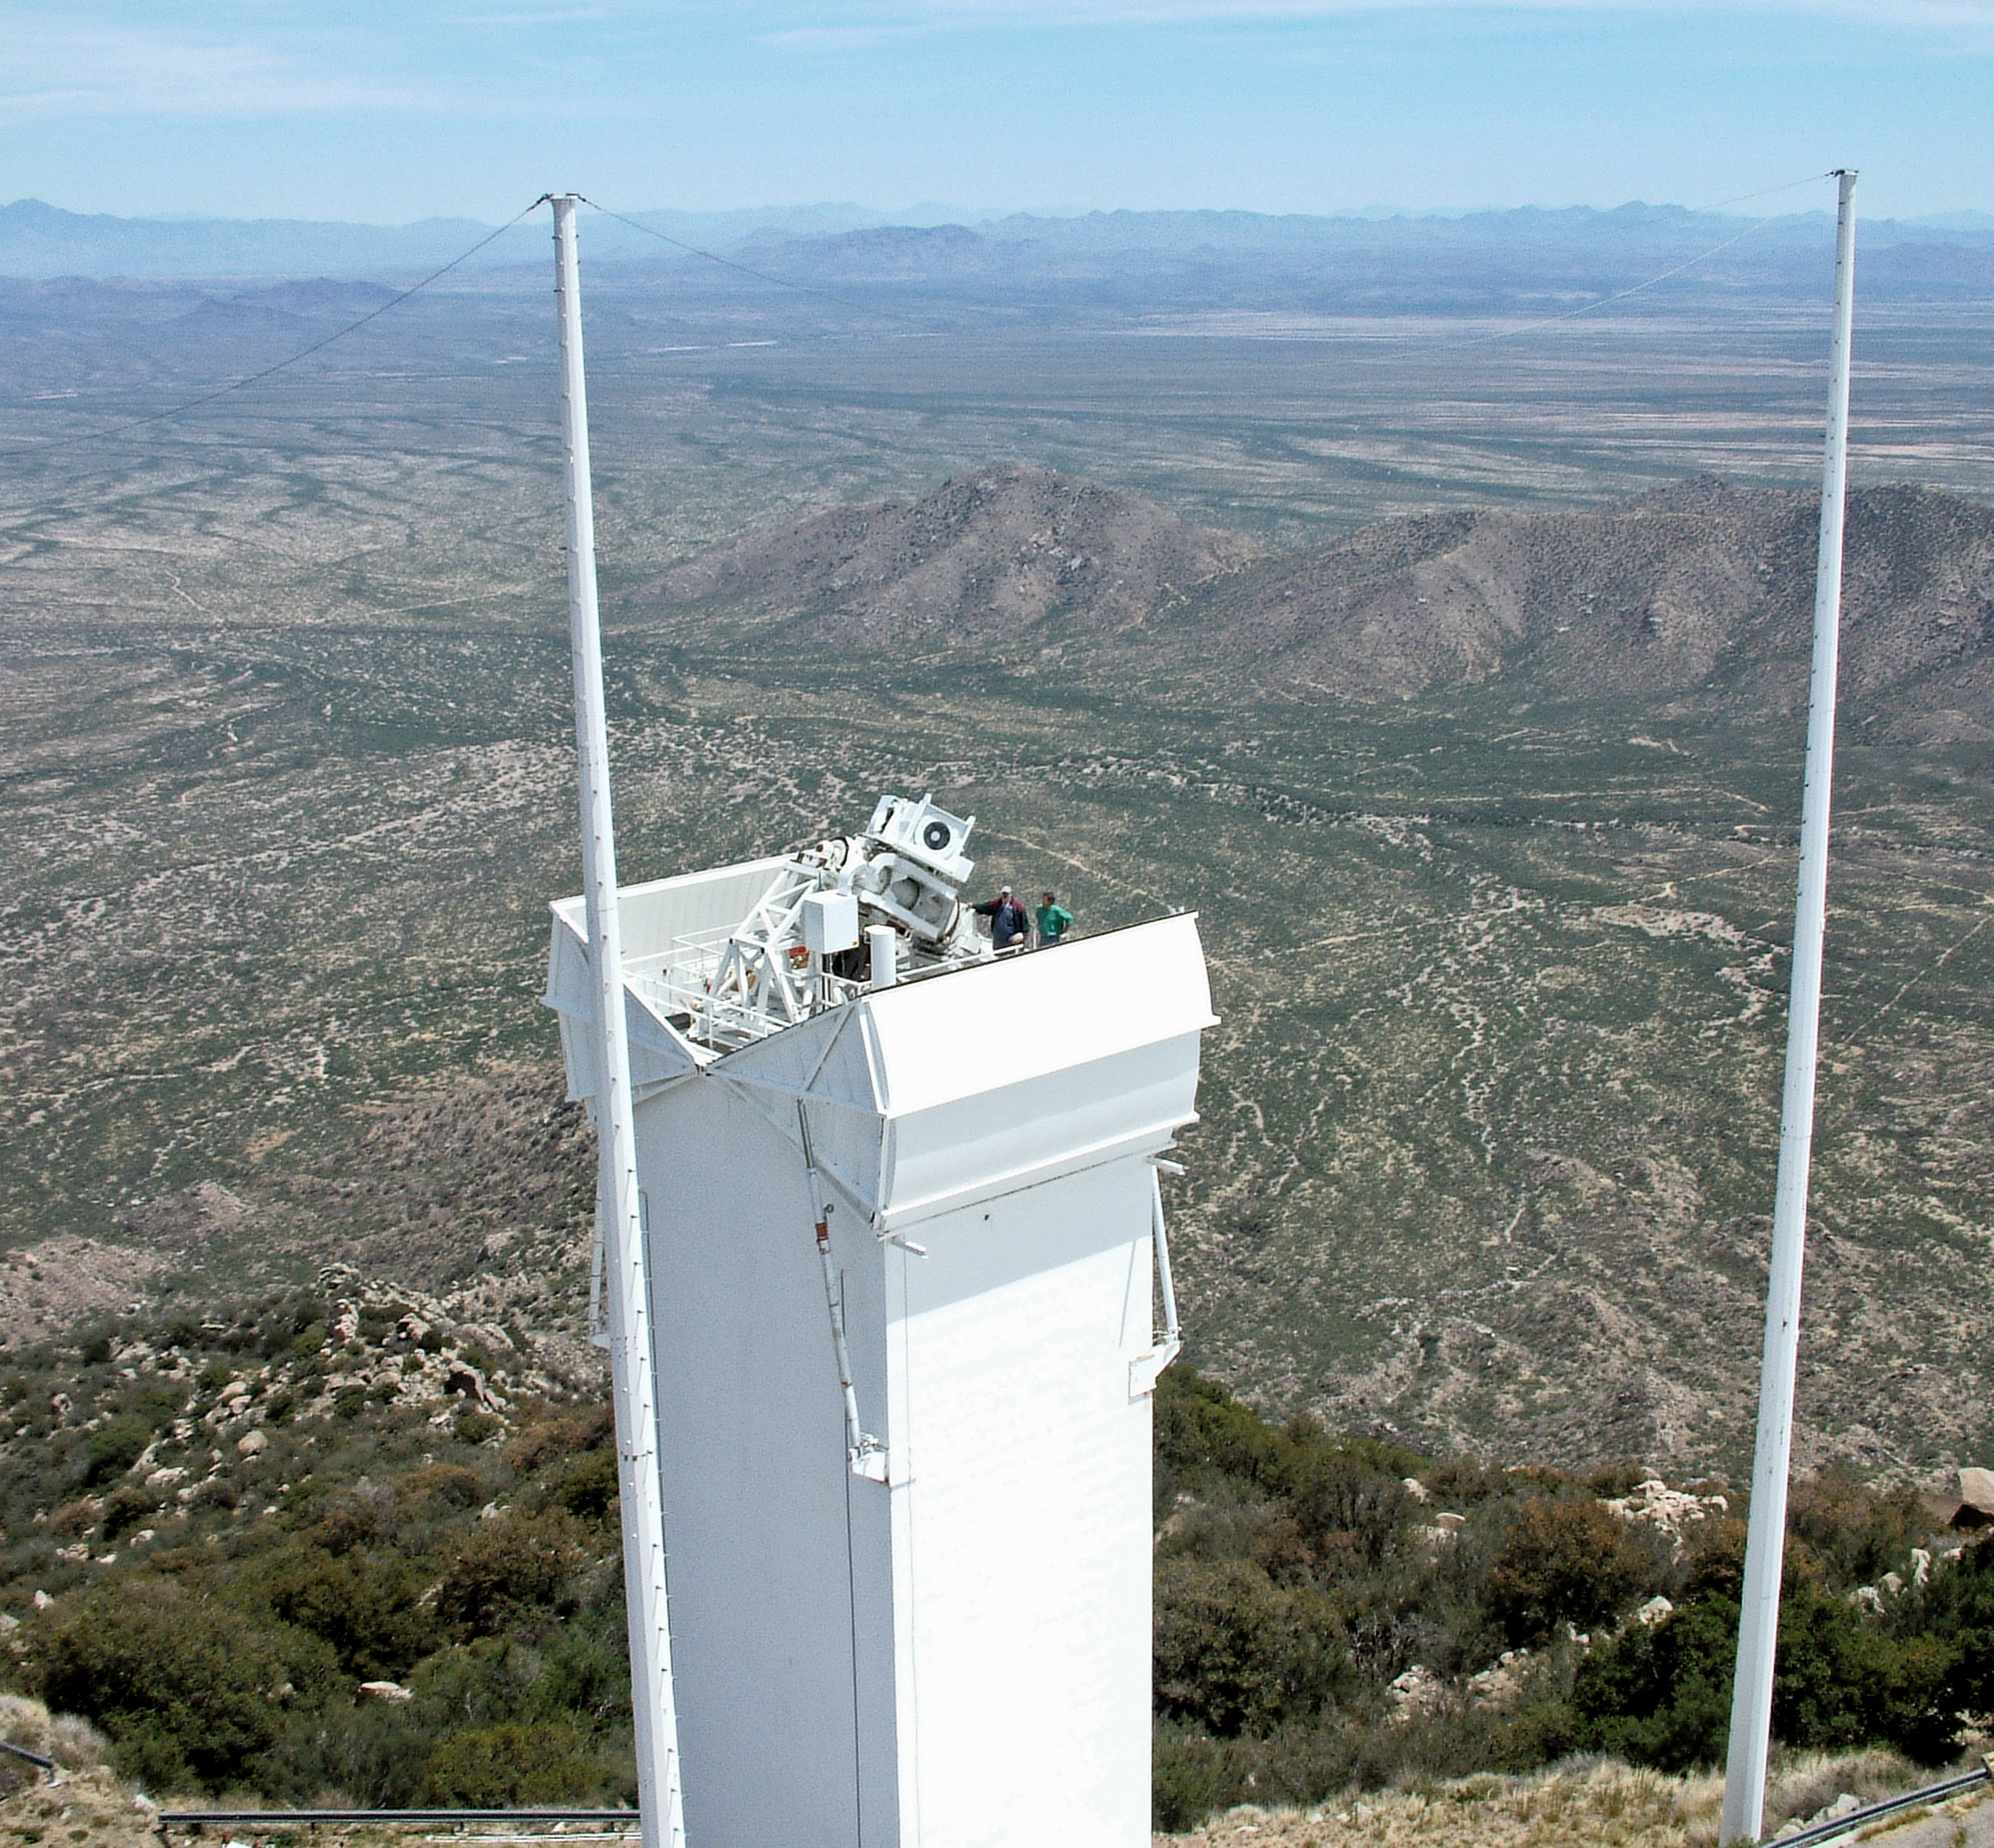

Vector Spectromagnetograph

The vector spectromagnetograph mounted on top of the Kitt Peak Synoptic Optical Long-term Investigations of the Sun (SOLIS) Tower, formerly the vacuum telescope tower. The poles flanking the tower are two of the three that form the lightning protection system. Standing next to the instrument are Dave Jaksha (left) and Jeremy Wagner. (Photograph by Kevin Schramm)

Project progress was described in the September 2004 NOAO Newsletter (currently only available in PDF format).

Credit: Kevin Schramm, NSO/AURA/NSF